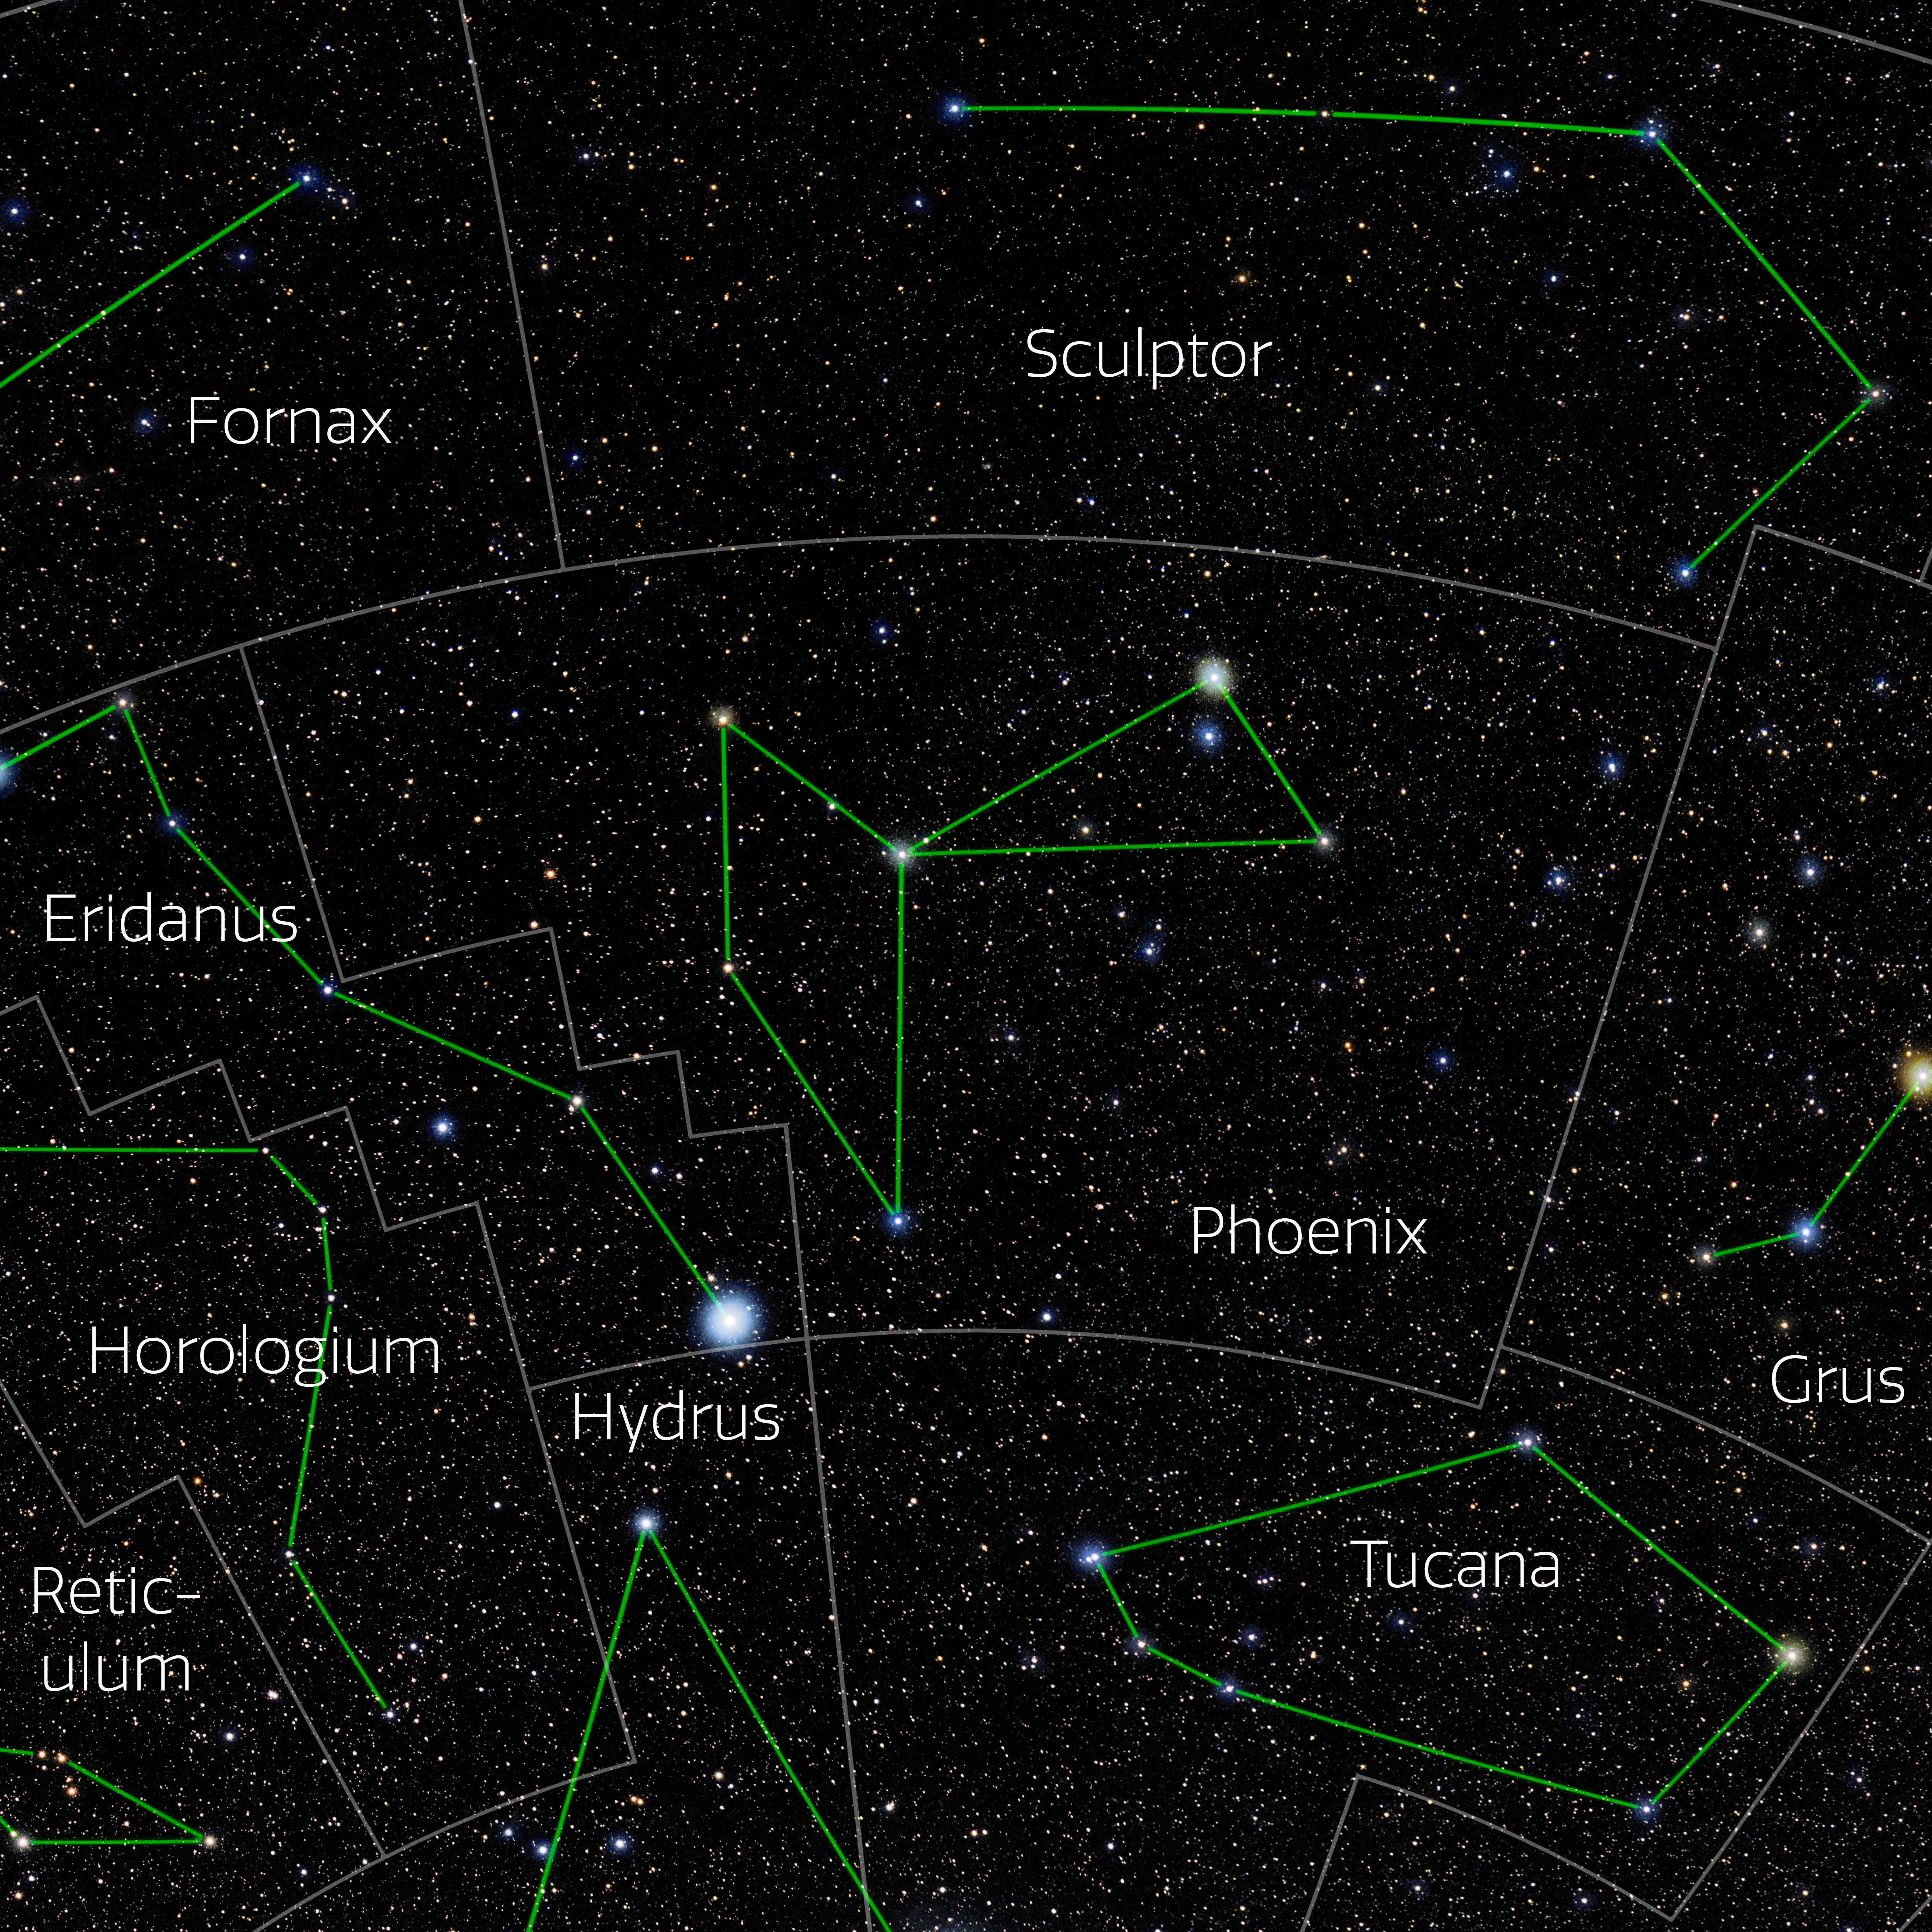

Phoenix (Annotated)

Photo of the constellation Phoenix with annotations from IAU and Sky & Telescope. Here is the non-annotated version.

Credit: E. Slawik/NOIRLab/NSF/AURA/M. Zamani